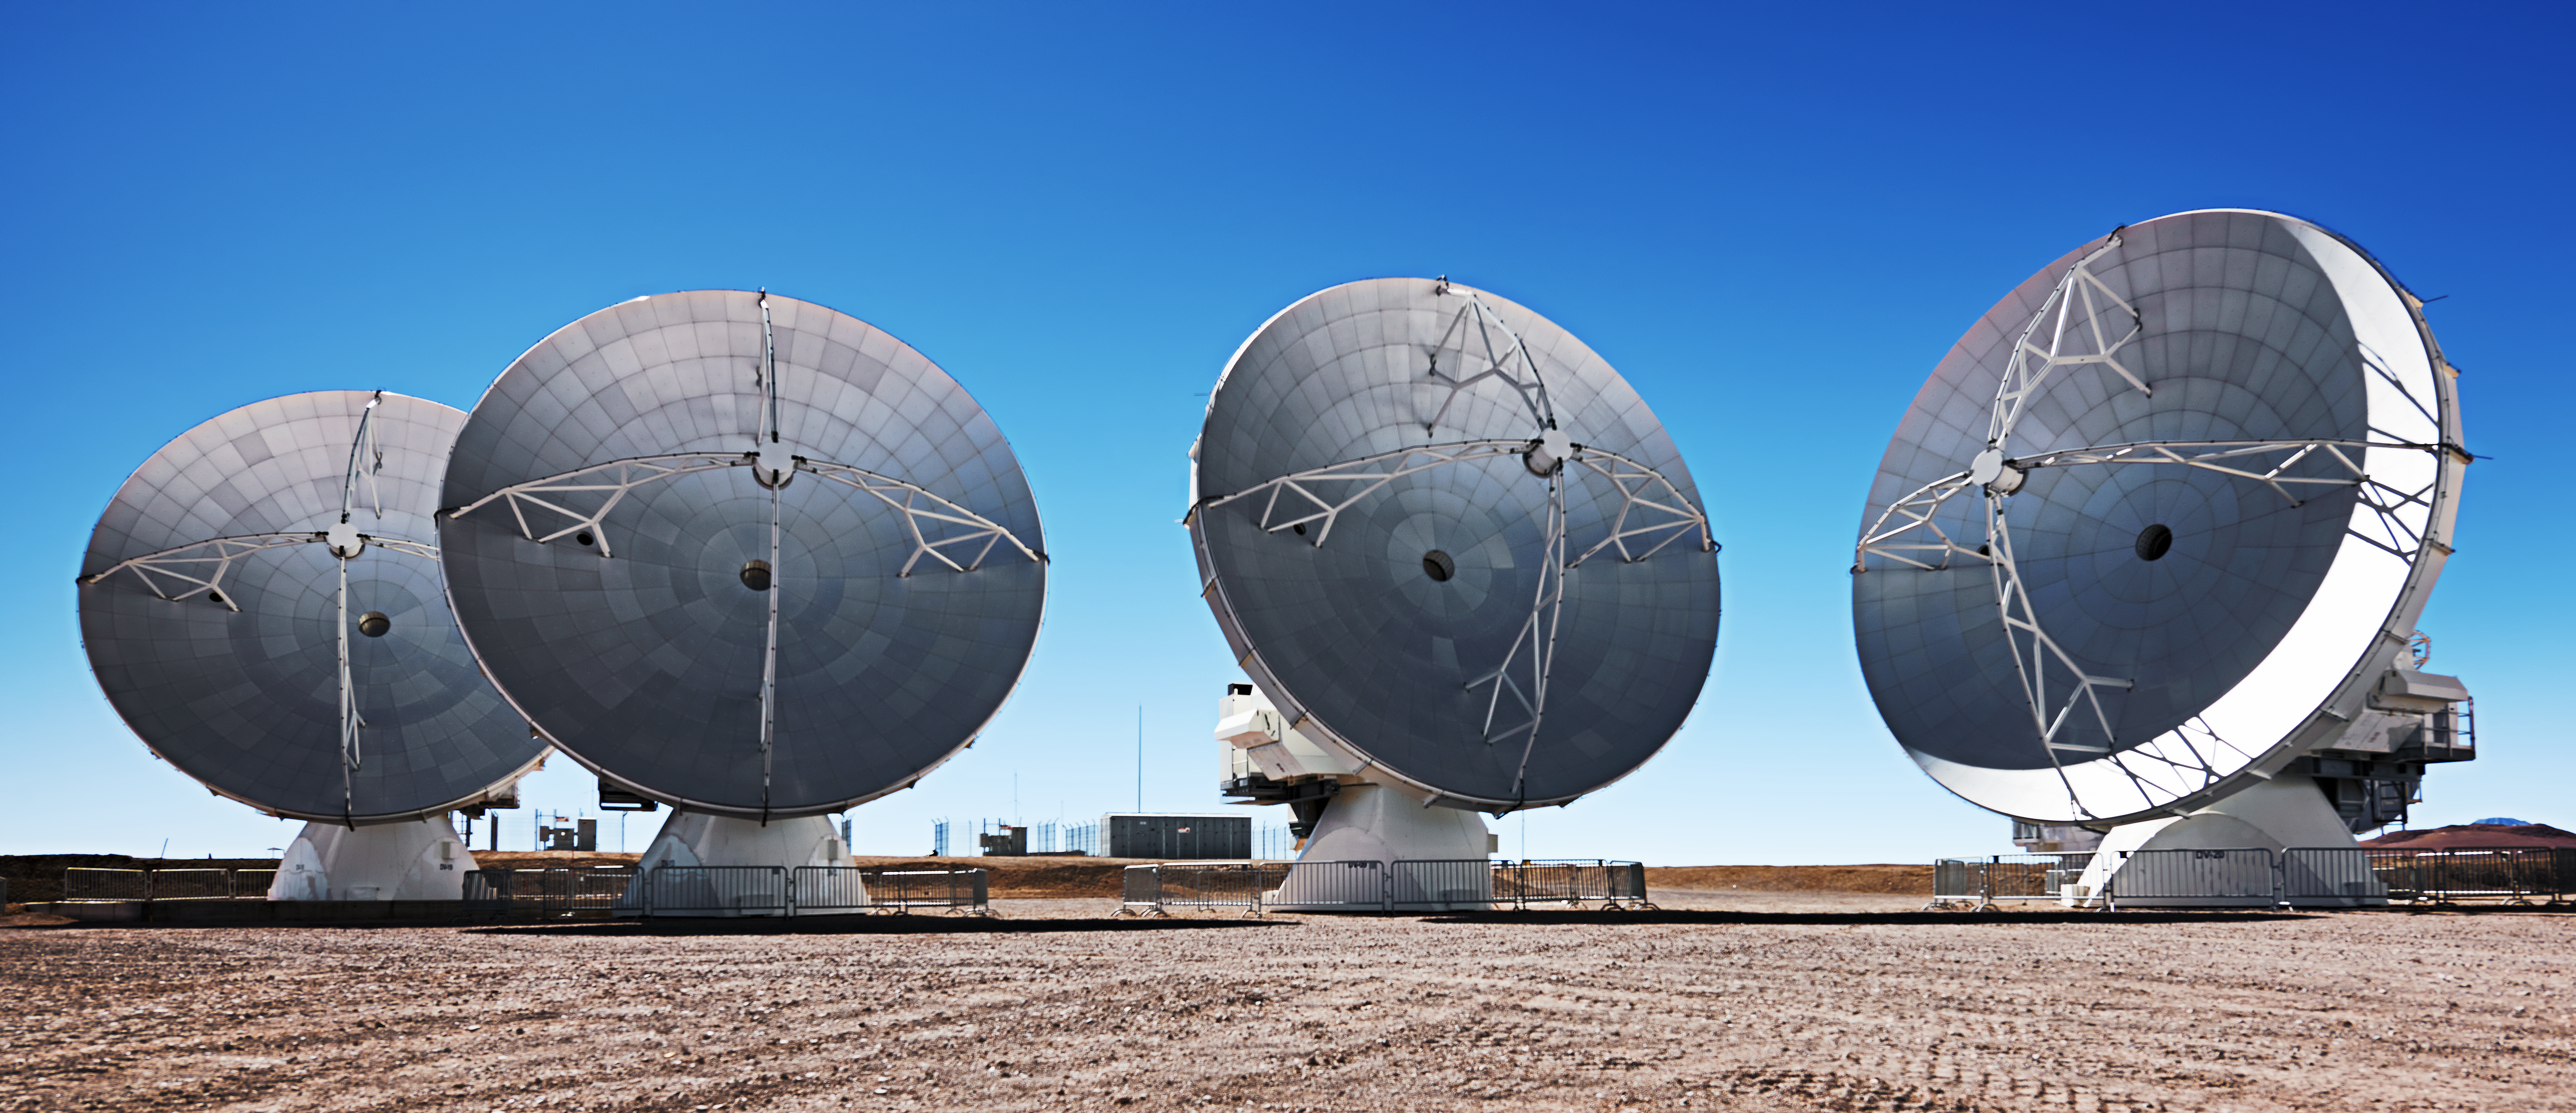

The phases of the ALMA antennas

The austere and dissected dishes of four of ALMA's antennas, mostly in shadow, except for one, caught by a crescent of sunlight.

Credit: Enrico Sacchetti/ESO